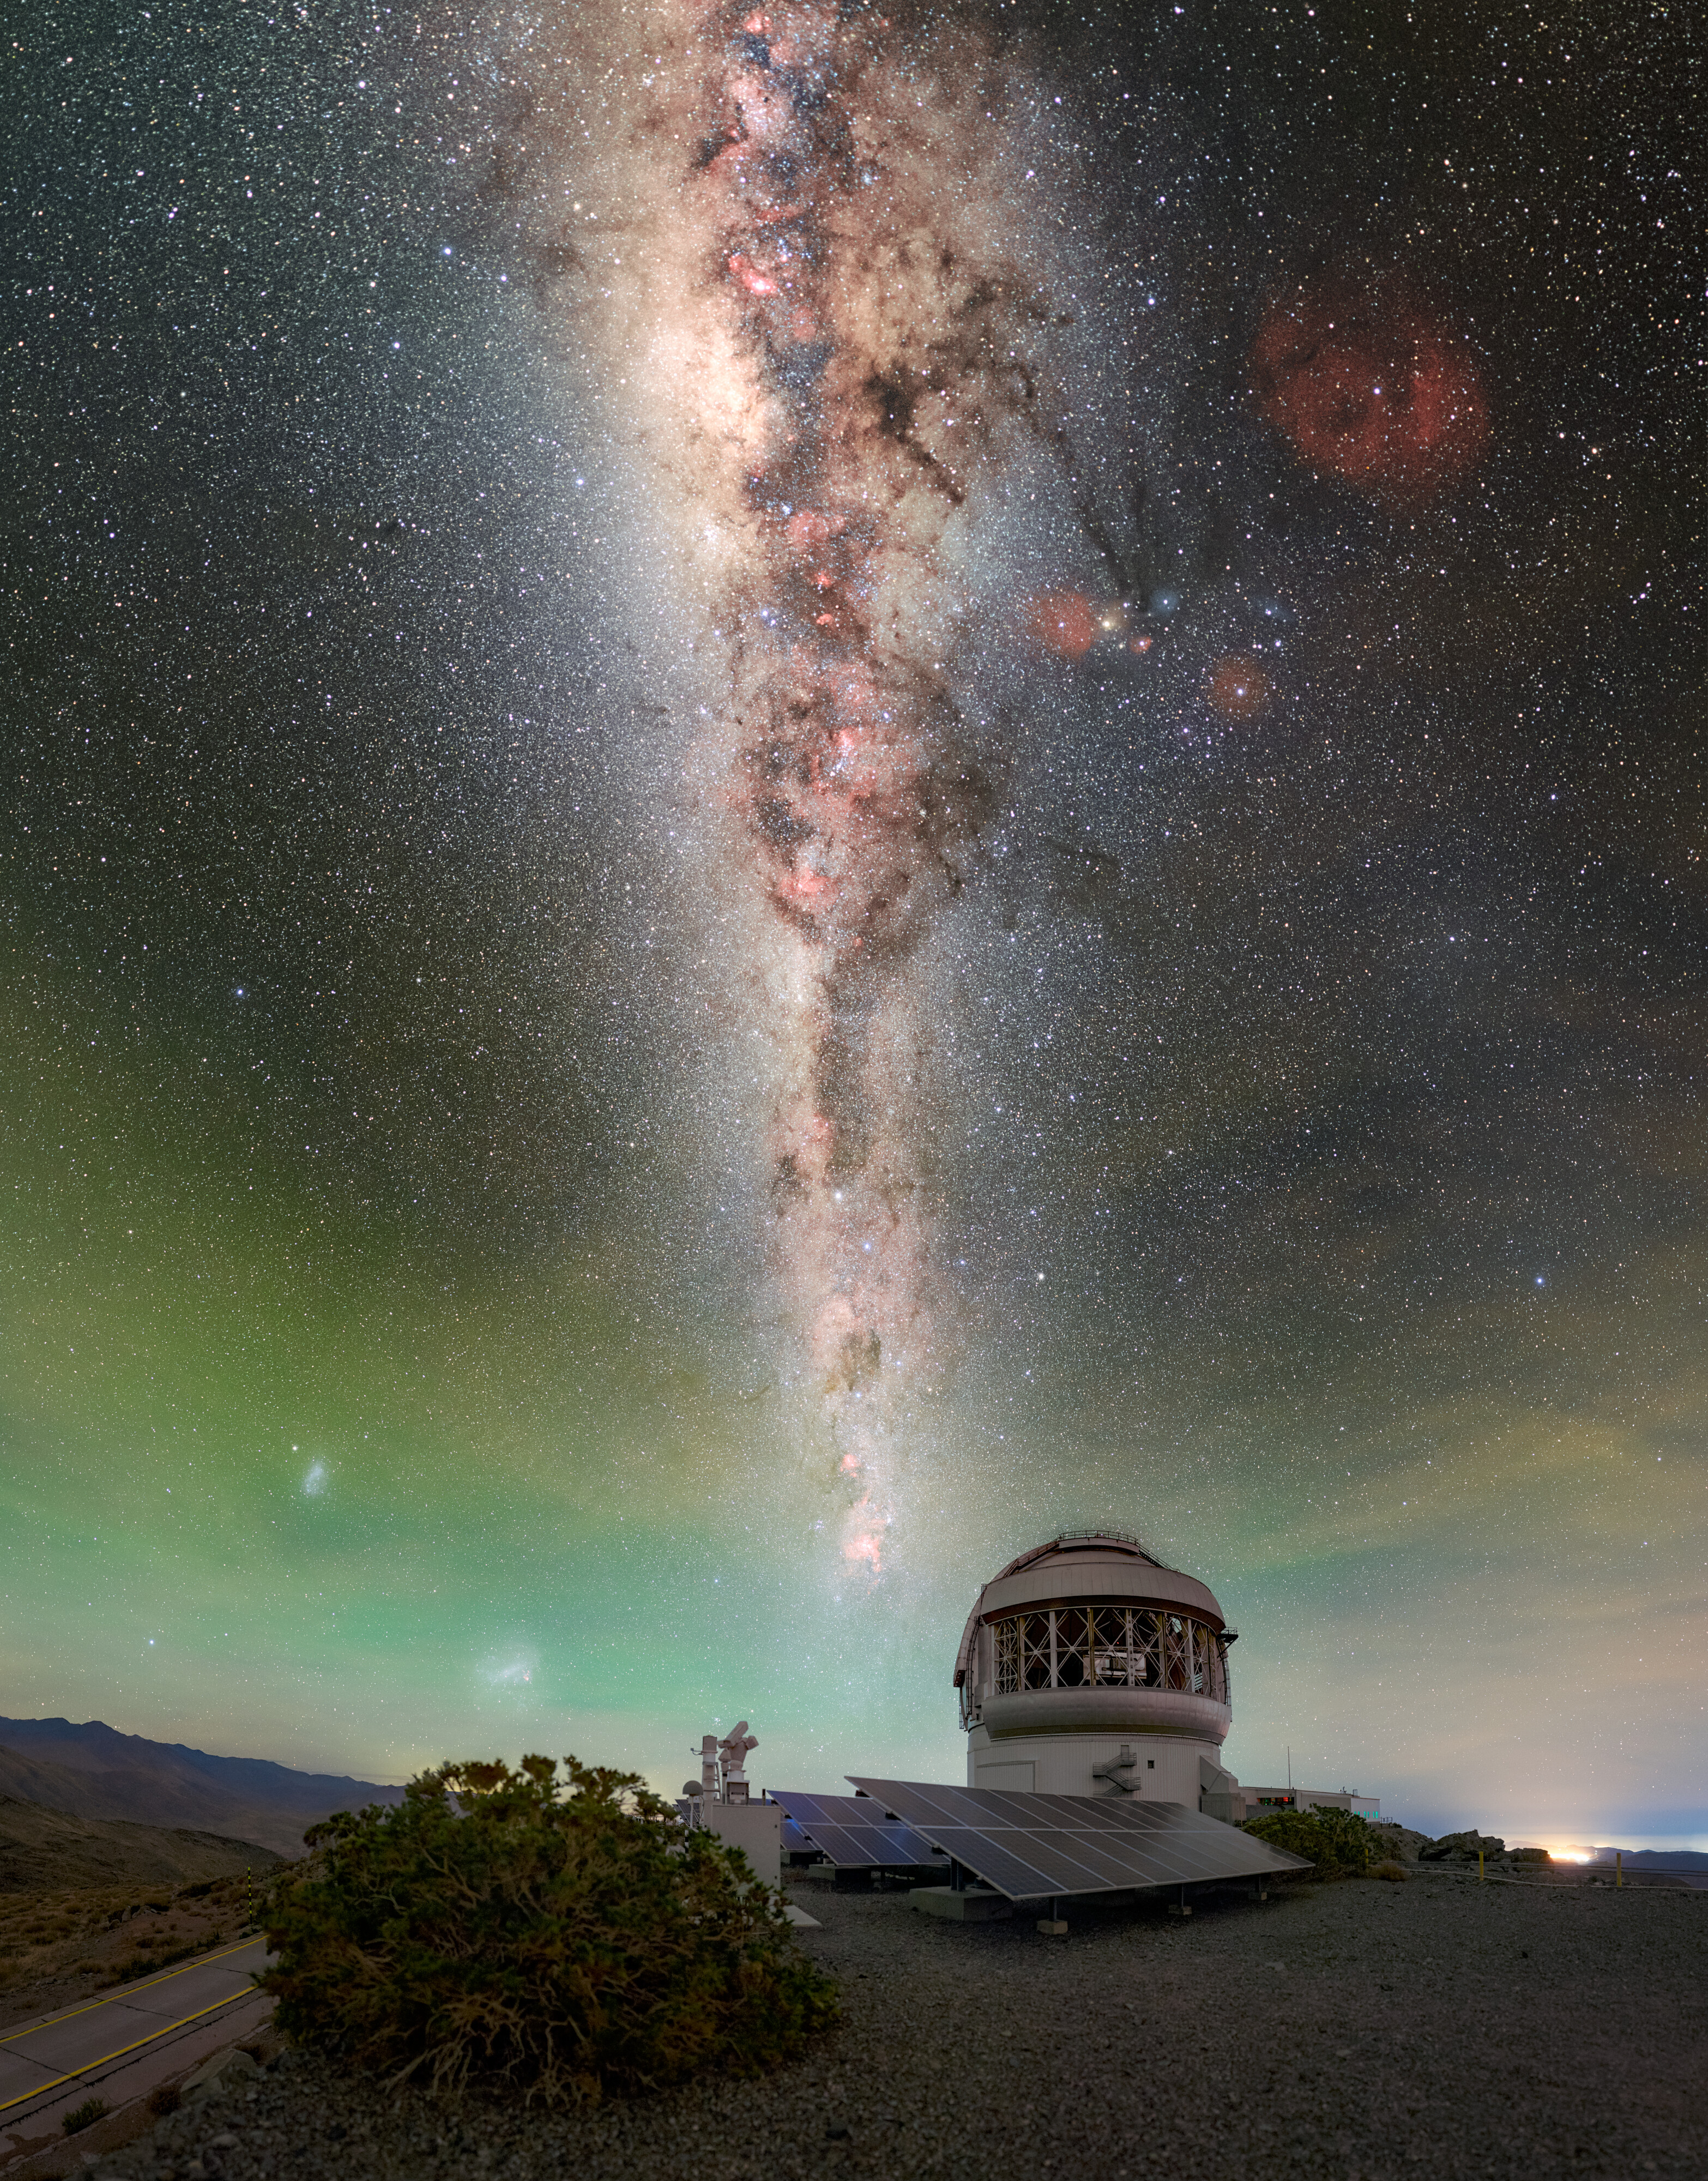

Catching Light Day and Night

Optical telescopes use mirrors to capture as much light as possible from the night sky. The larger the mirror, the more light it can collect and the more distant, dim, and detailed targets the telescope can resolve. Gemini South is no exception. Perched on the mountain of Cerro Pachón in Chile, Gemini South is one half of the International Gemini Observatory, supported in part by the U.S. National Science Foundation (NSF) and operated by NSF NOIRLab.

The starry sky keeps Gemini busy throughout the night, but the light collection doesn’t stop at sunrise: Gemini South is surrounded by an array of 668 solar panels. These panels collect enough energy from the sunlight to cover 28% of the power required to operate Gemini South. Solar panels at telescopes operated by NSF NOIRLab and other upgrades are part of a wider observatory plan to improve the efficient use of energy across all NOIRLab locations.

Petr Horálek, the photographer, is a NOIRLab Audiovisual Ambassador.

Credit: International Gemini Observatory/NOIRLab/NSF/AURA/P. Horálek (Institute of Physics in Opava)